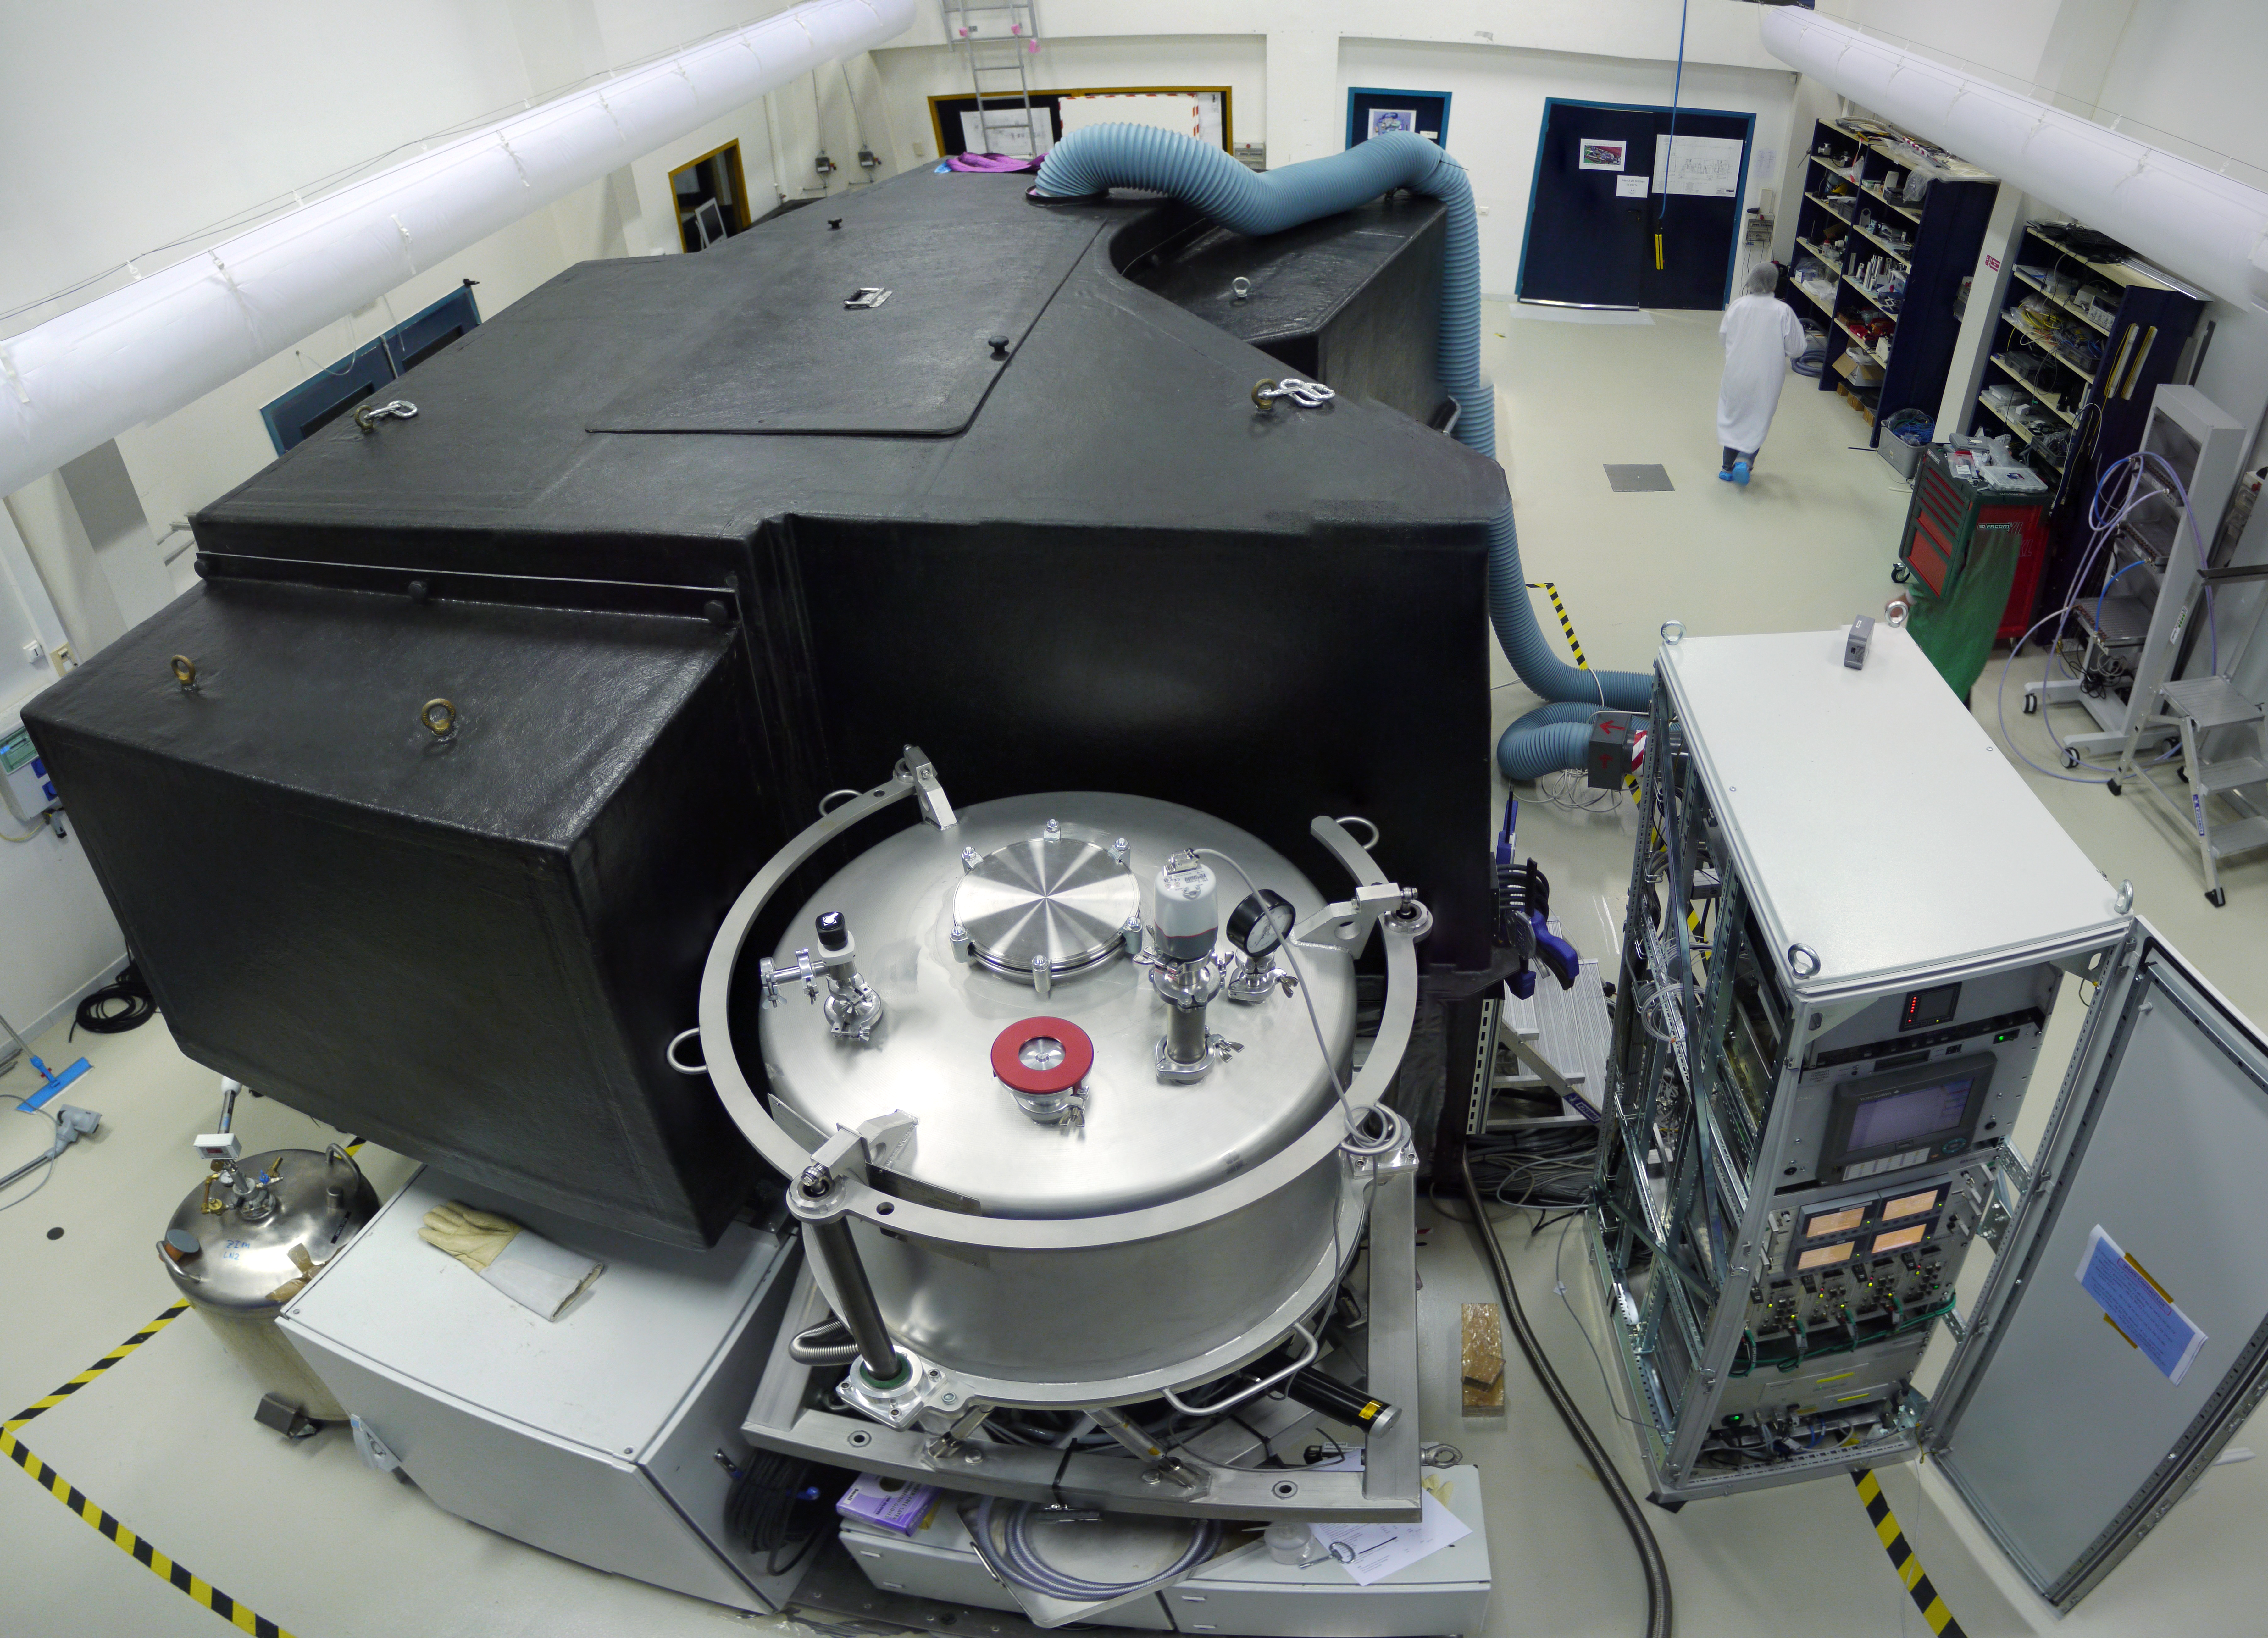

The SPHERE exoplanet imager for the VLT

This picture shows the SPHERE exoplanet instrument for the VLT just before it left France and was shipped to Chile in February 2014. SPHERE uses many highly optimised techniques to allow the very faint light from an exoplanet to be detected, despite the overwhelming glare from its parent star.

Credit: SPHERE Project/ESO/J.-L. Beuzit and J.-F. Sauvage.